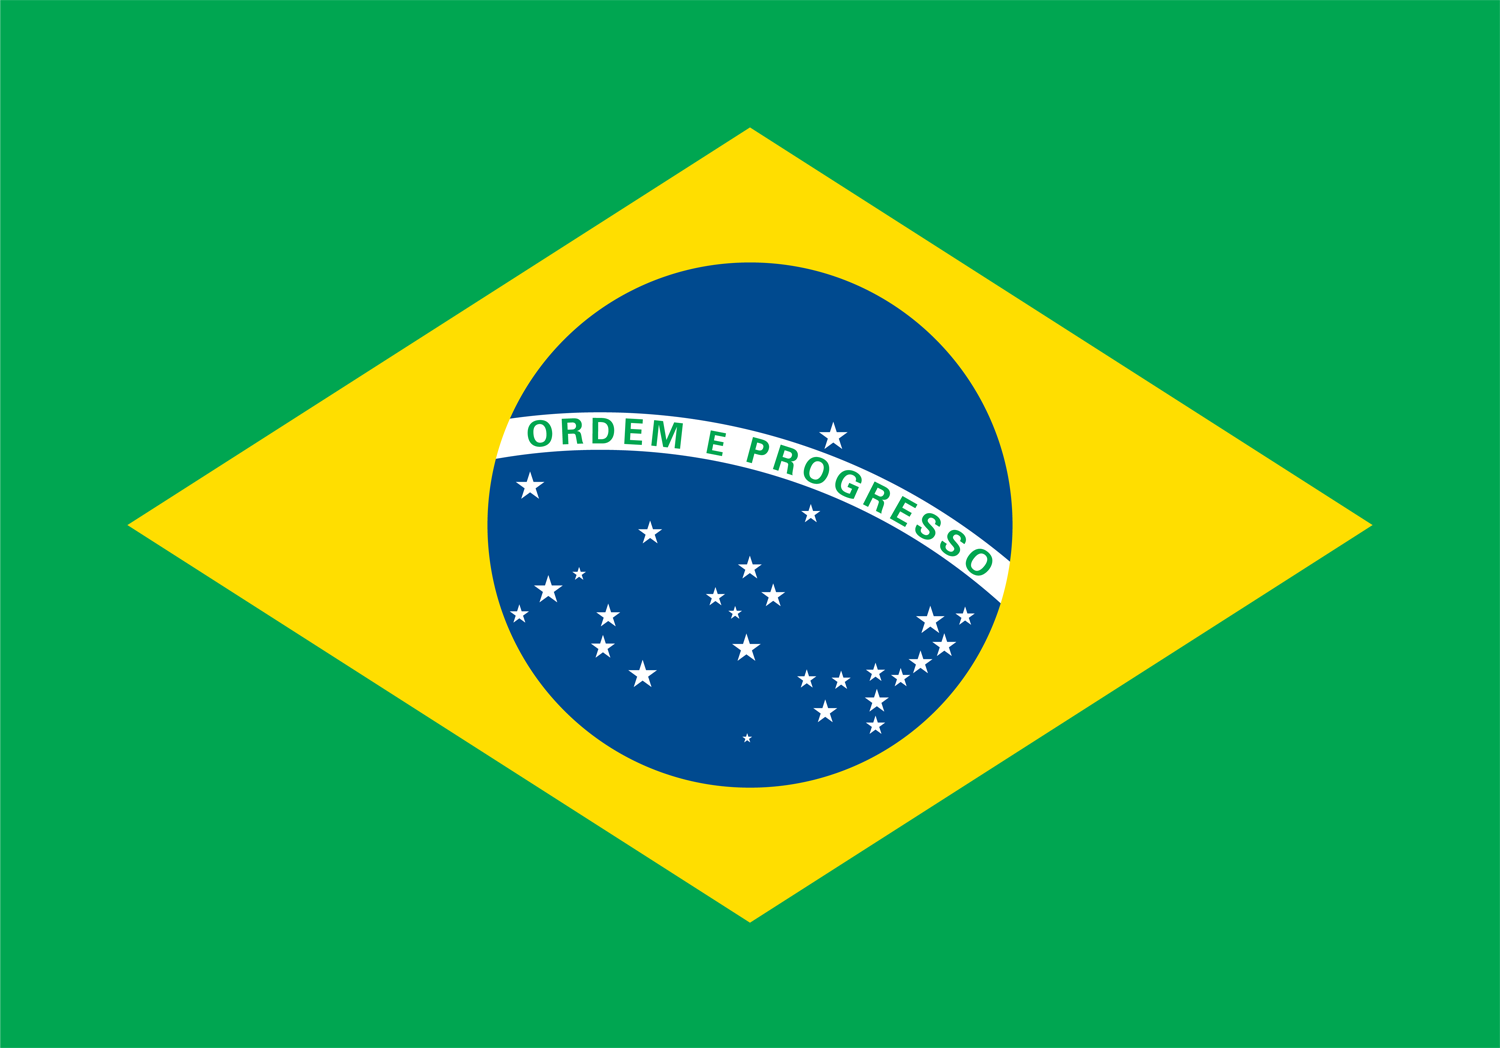

Brazil to join the European Southern Observatory

The Federative Republic of Brazil has signed the formal accession agreement paving the way for it to become a Member State of the European Southern Observatory (ESO). Brazil will become the fifteenth Member State and the first from outside Europe. Since the agreement means accession to an international convention, the agreement must now be submitted to the Brazilian Parliament for ratification.

The European Southern Observatory has a long history of successful involvement with South America, ever since Chile was selected as the best site for its observatories in 1963. Until now, however, no non-European country has joined ESO as a Member State.

Credit: ESO